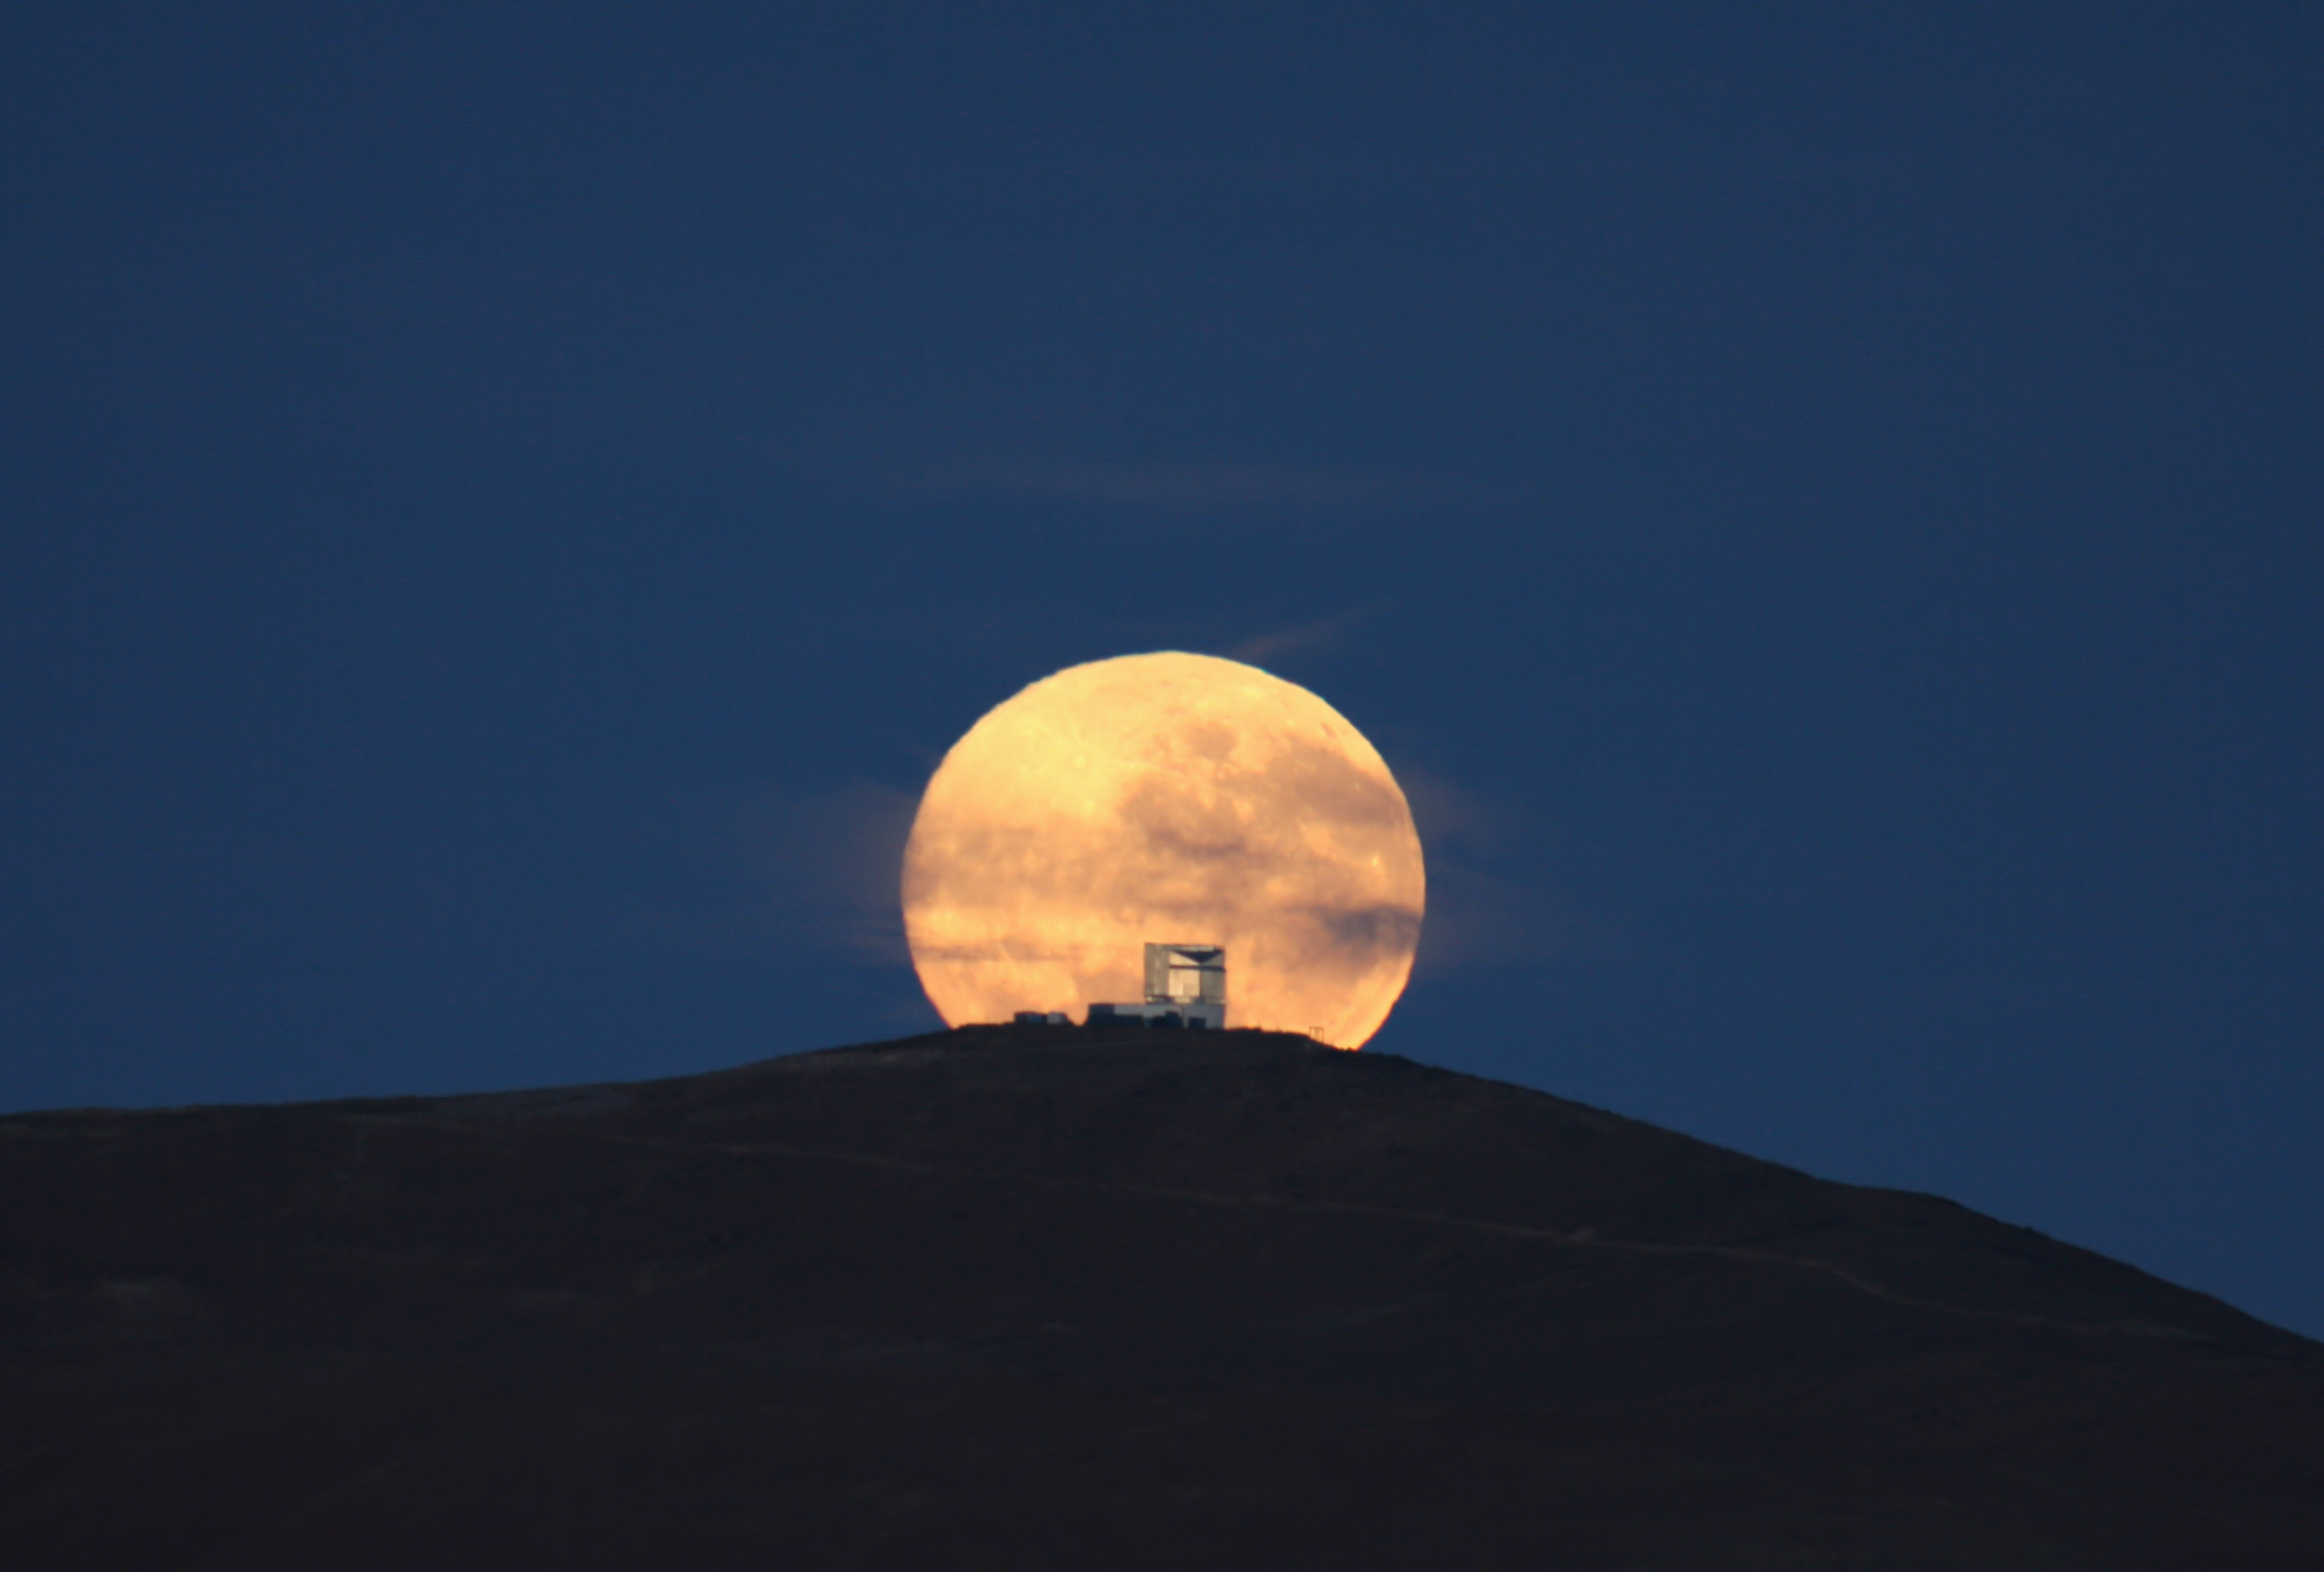

Dramatic moonset

The full Moon sets behind the VISTA Survey Telescope. Contrary to what one may think, this picture is no montage. In order to obtain this effect, the picture was taken with a powerful zoom lens, from a few kilometres away. The VISTA telescope is located in the Paranal area, on a peak close to the main summit.

Credit: G. Gillet/ESO